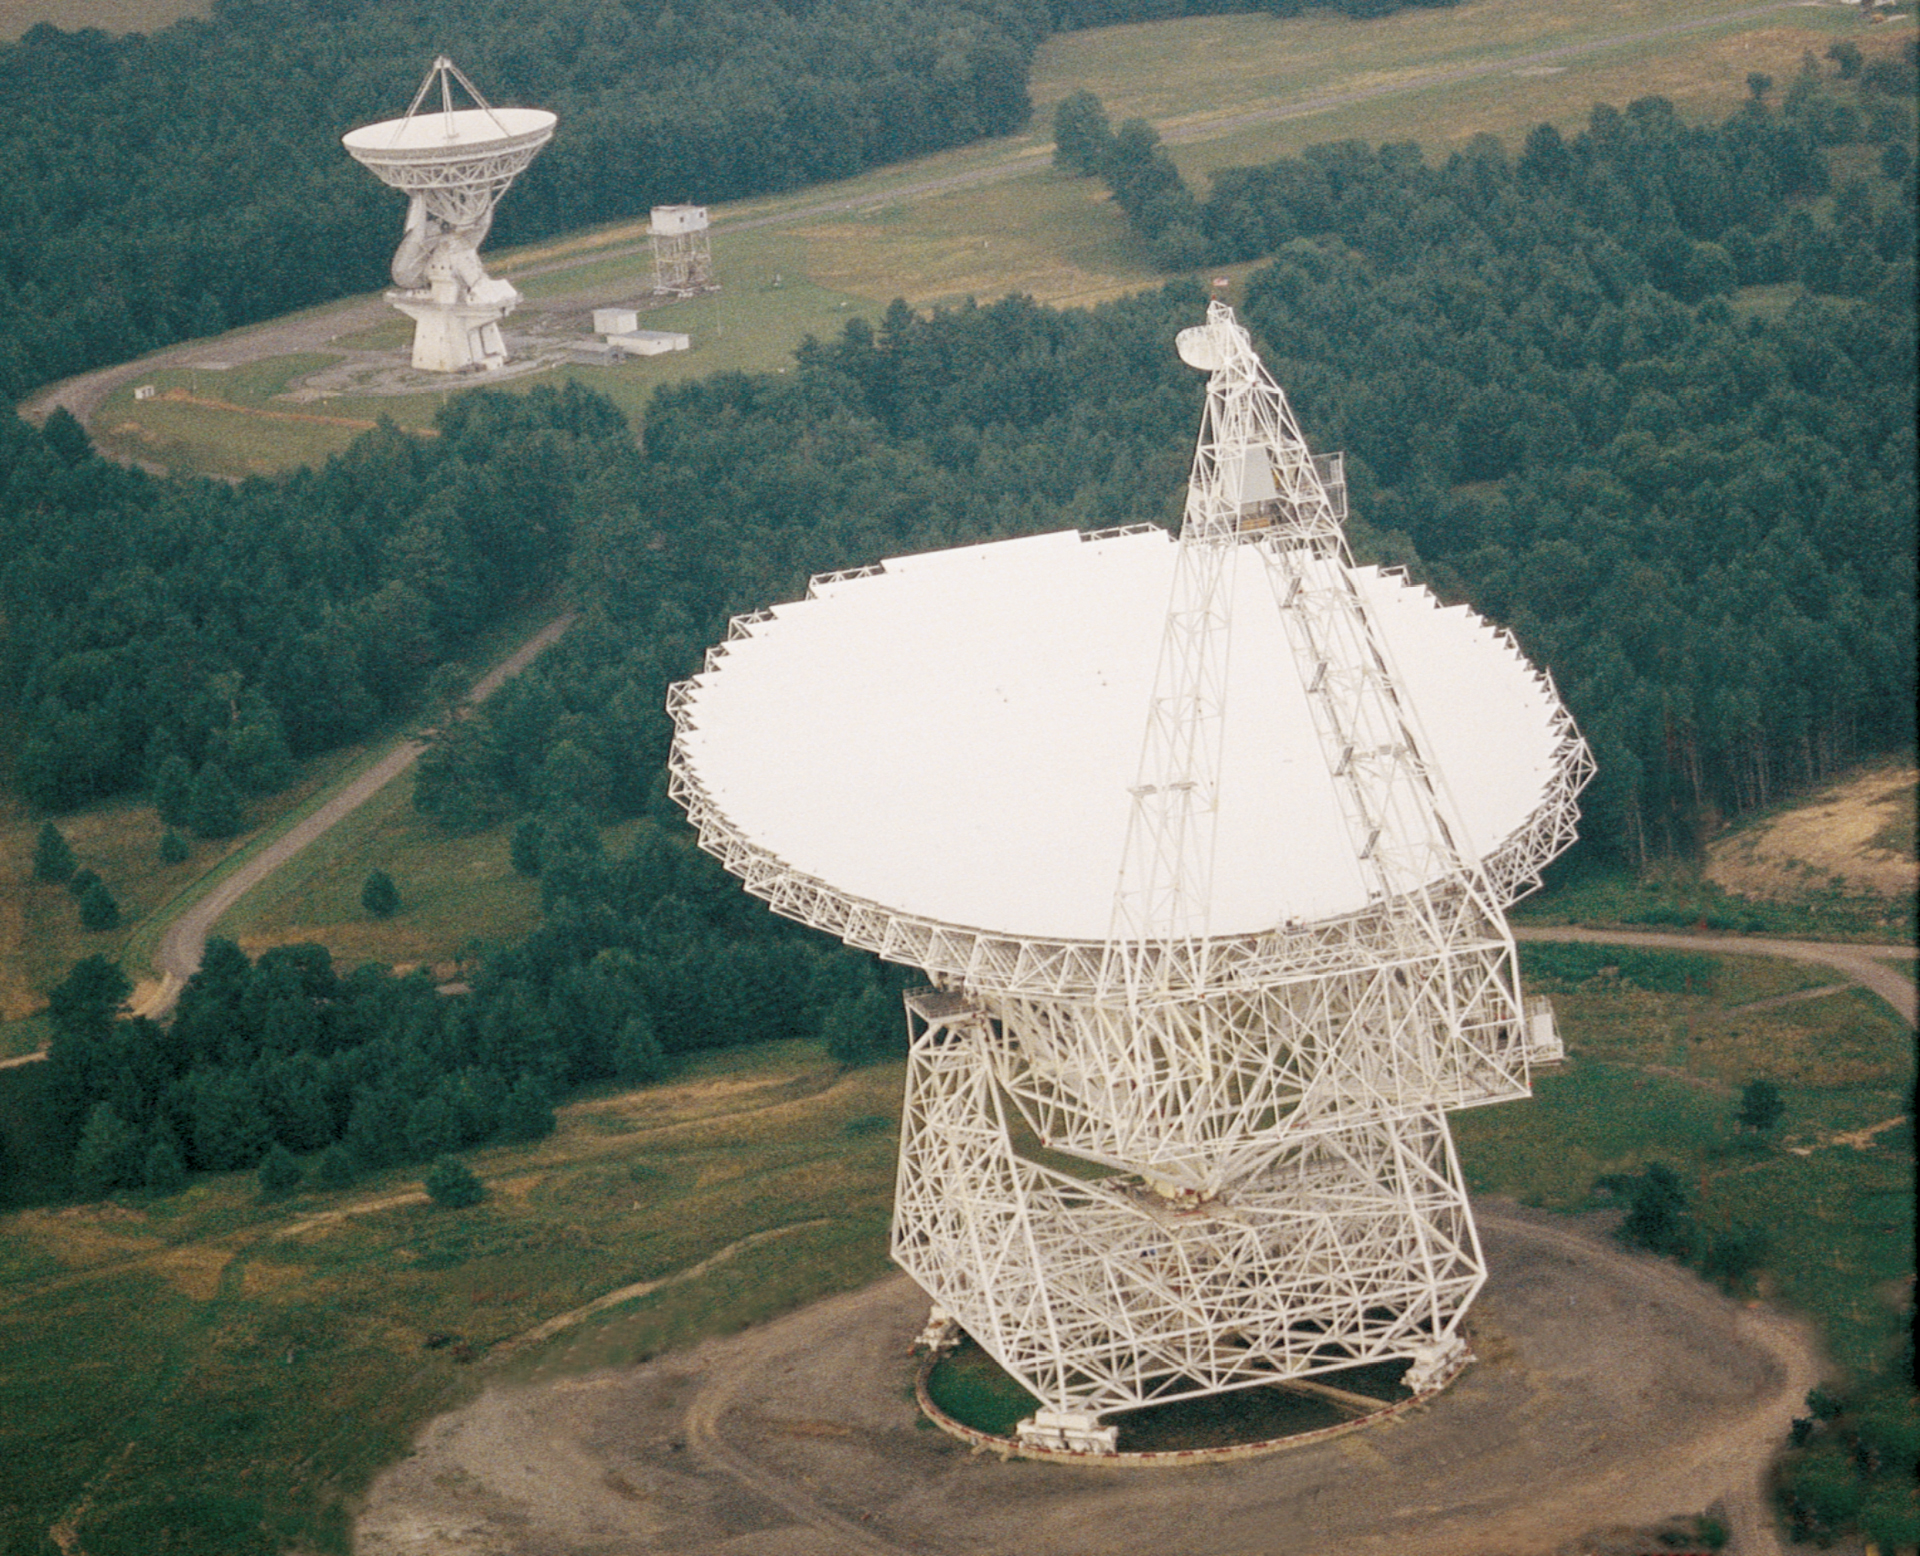

Unique Telescopes

These two enormous telescopes in Green Bank, West Virginia are unique in the world. In the foreground is the Green Bank Telescope, the world's largest fully-steerable telescope. At 485-feet high and over 300-feet across, the GBT weighs 17 million pounds. In the background, the 140-foot (43-meter) telescope is the world's largest polar-aligned telescope.

Credit: NRAO/AUI/NSF